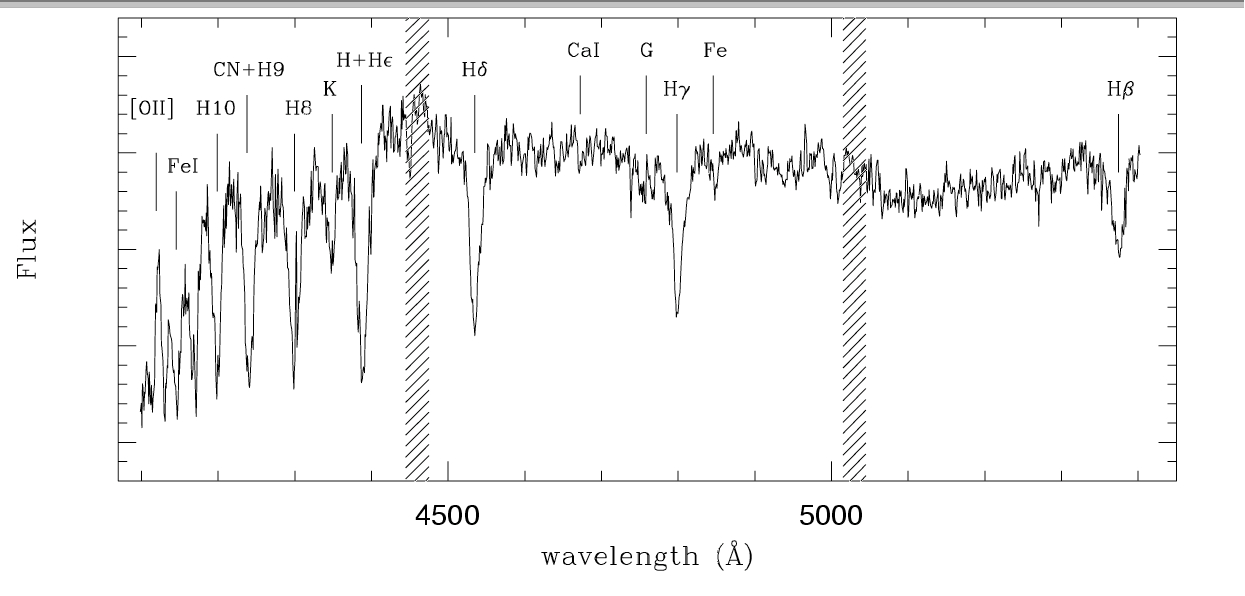

GMOS-S IFU spectrum of “E+A”

GMOS-S IFU spectrum of “E+A” obtained by collapsing the central two square arcseconds of the galaxy. The strongest emission and absorption features used for this study are indicated. The hashed region shows the positions of the GMOS CCD chip gaps.

Credit: International Gemini Observatory/NOIRLab/NSF/AURA